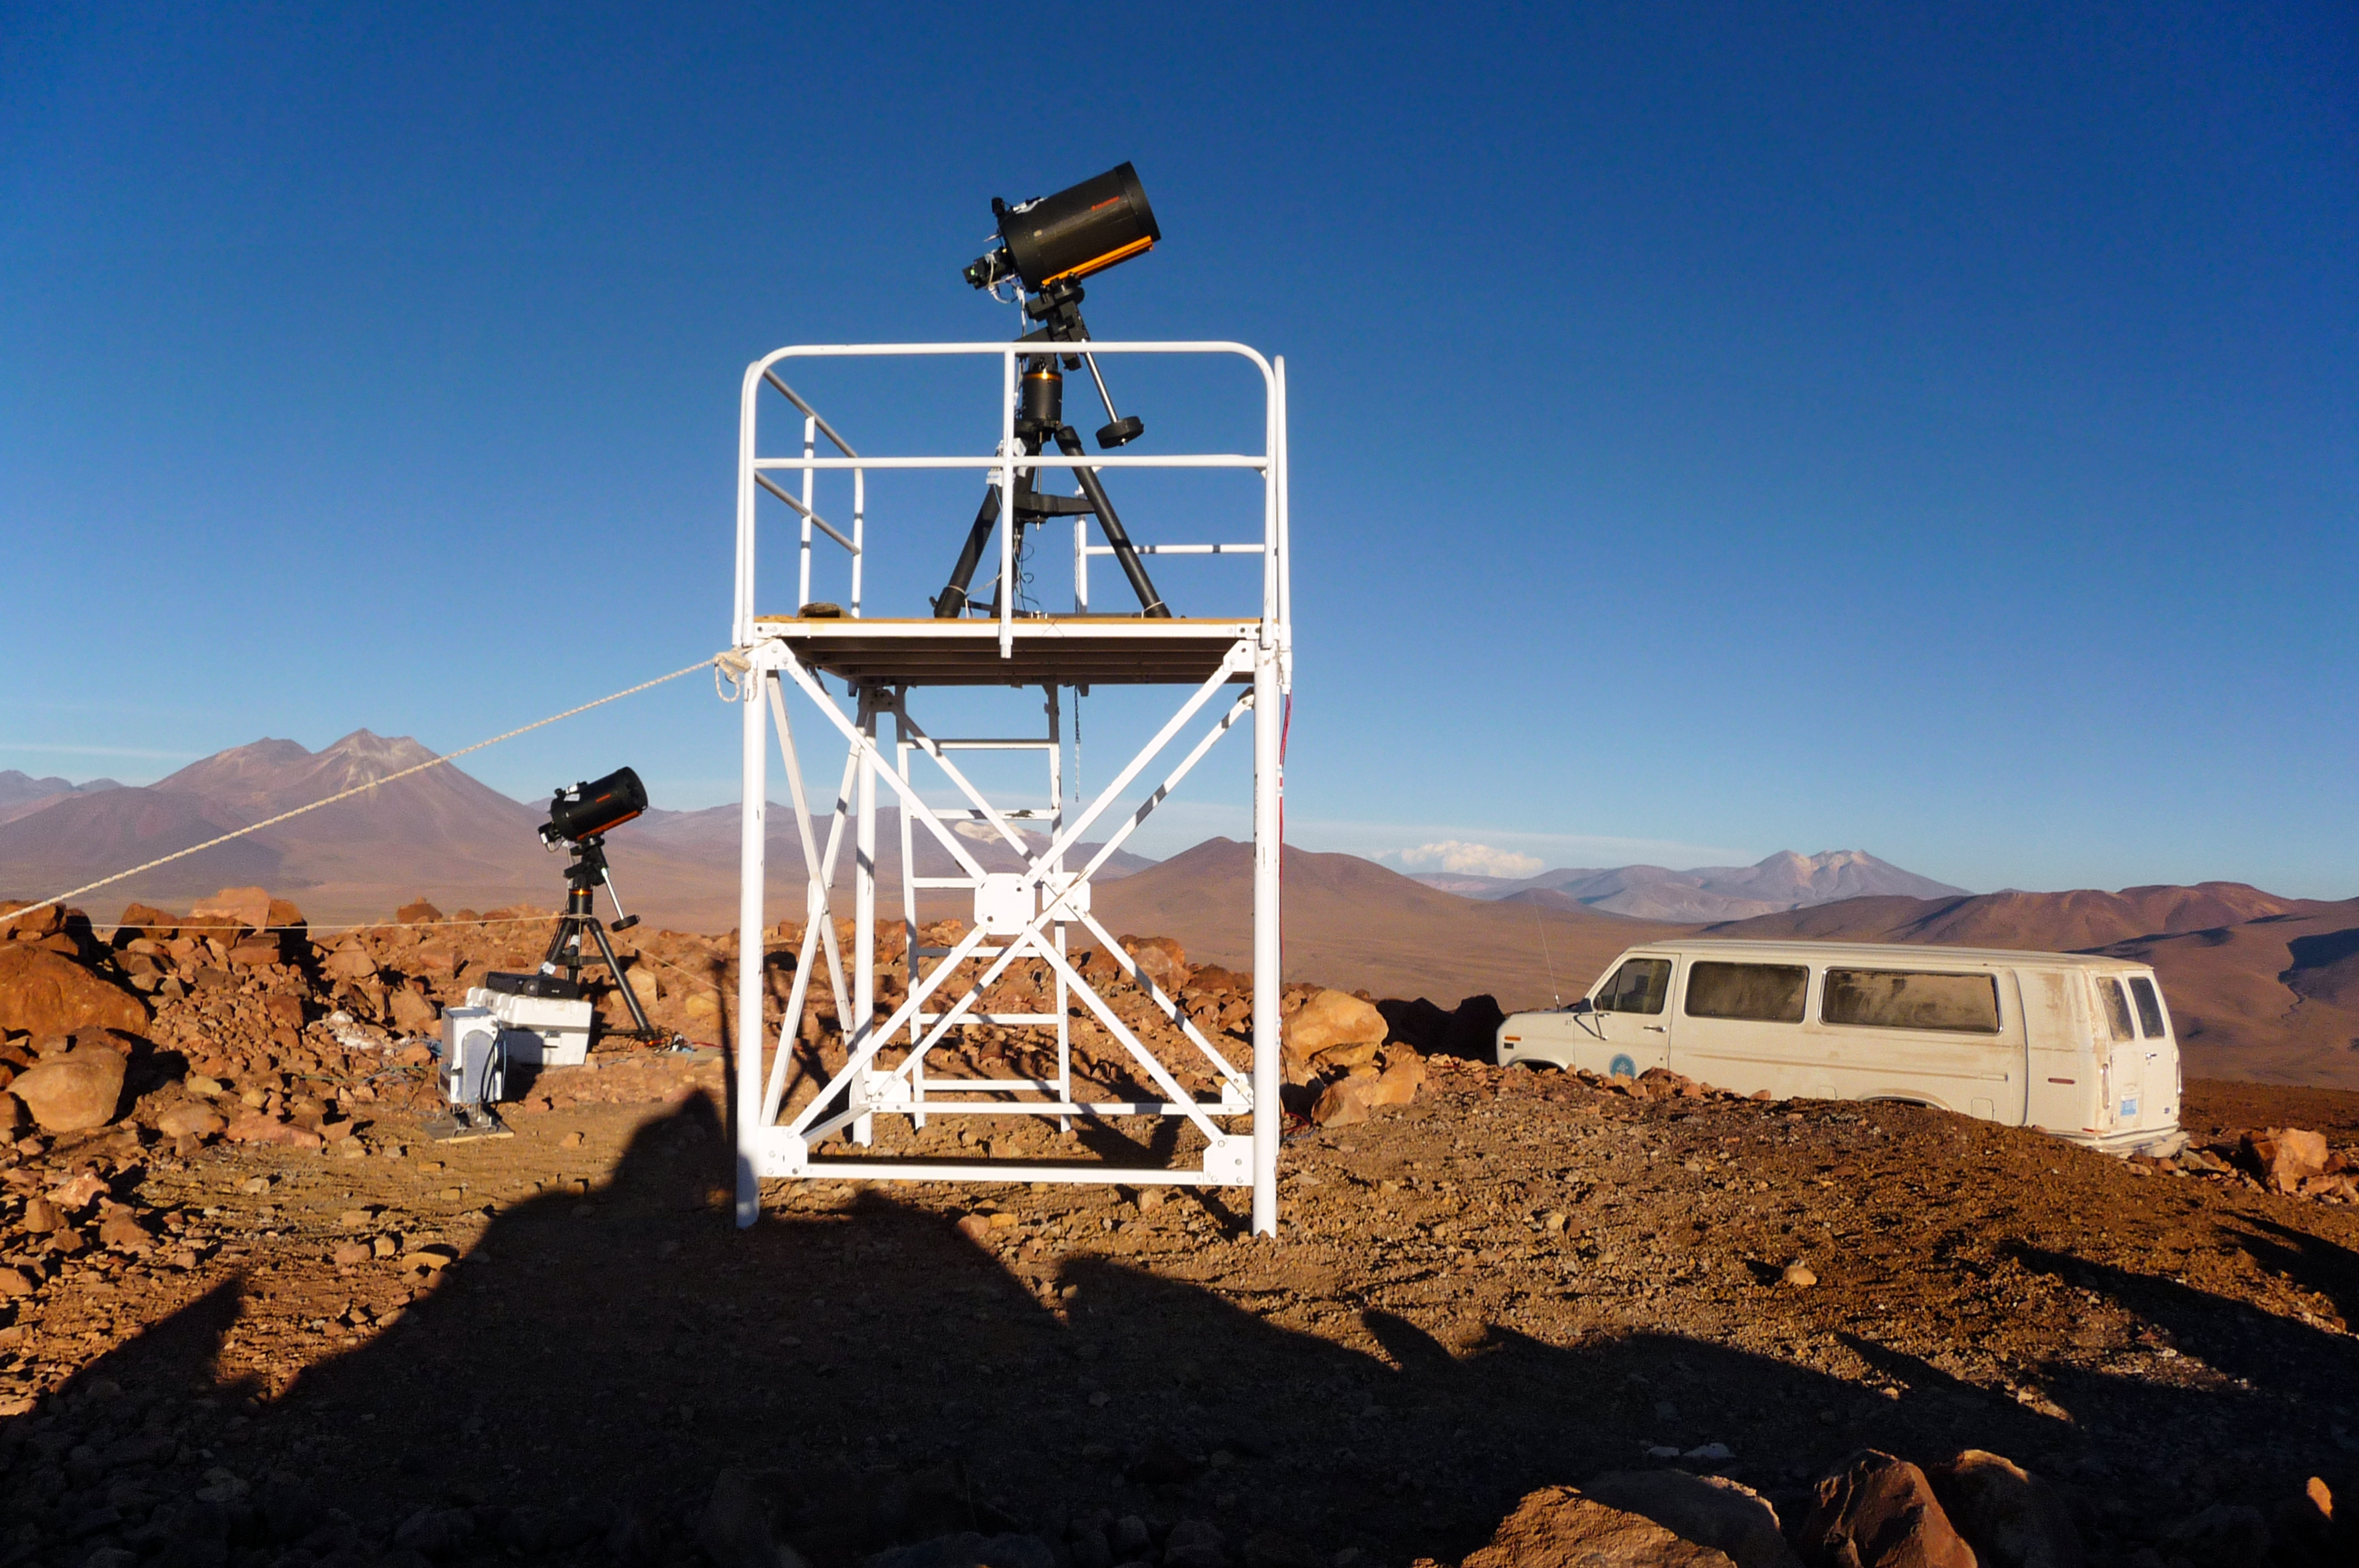

ELT site testing — Cerro Tolonchar / Chile

The Extremely Large Telescope (ELT) programme office has studied half a dozen potential sites for the future ELT observatory, which, with its 40-metre-class diameter, will be the world’s biggest eye on the sky. Various aspects need to be considered in the site selection process. Parameters taken into account are not restricted to ‘sky quality’, but include more general scientific aspects, as well as parameters essential for construction and operations (e.g. accessibility, water and power supply, political stability etc.).

The above picture shows the test equipment placed on top of Cerro Tolonchar, a site located in Chile. It is on the ELT Site Selection Advisory Committee's final short list for the recommended site.

Credit: ESO/G. Lombardi (glphoto.it)